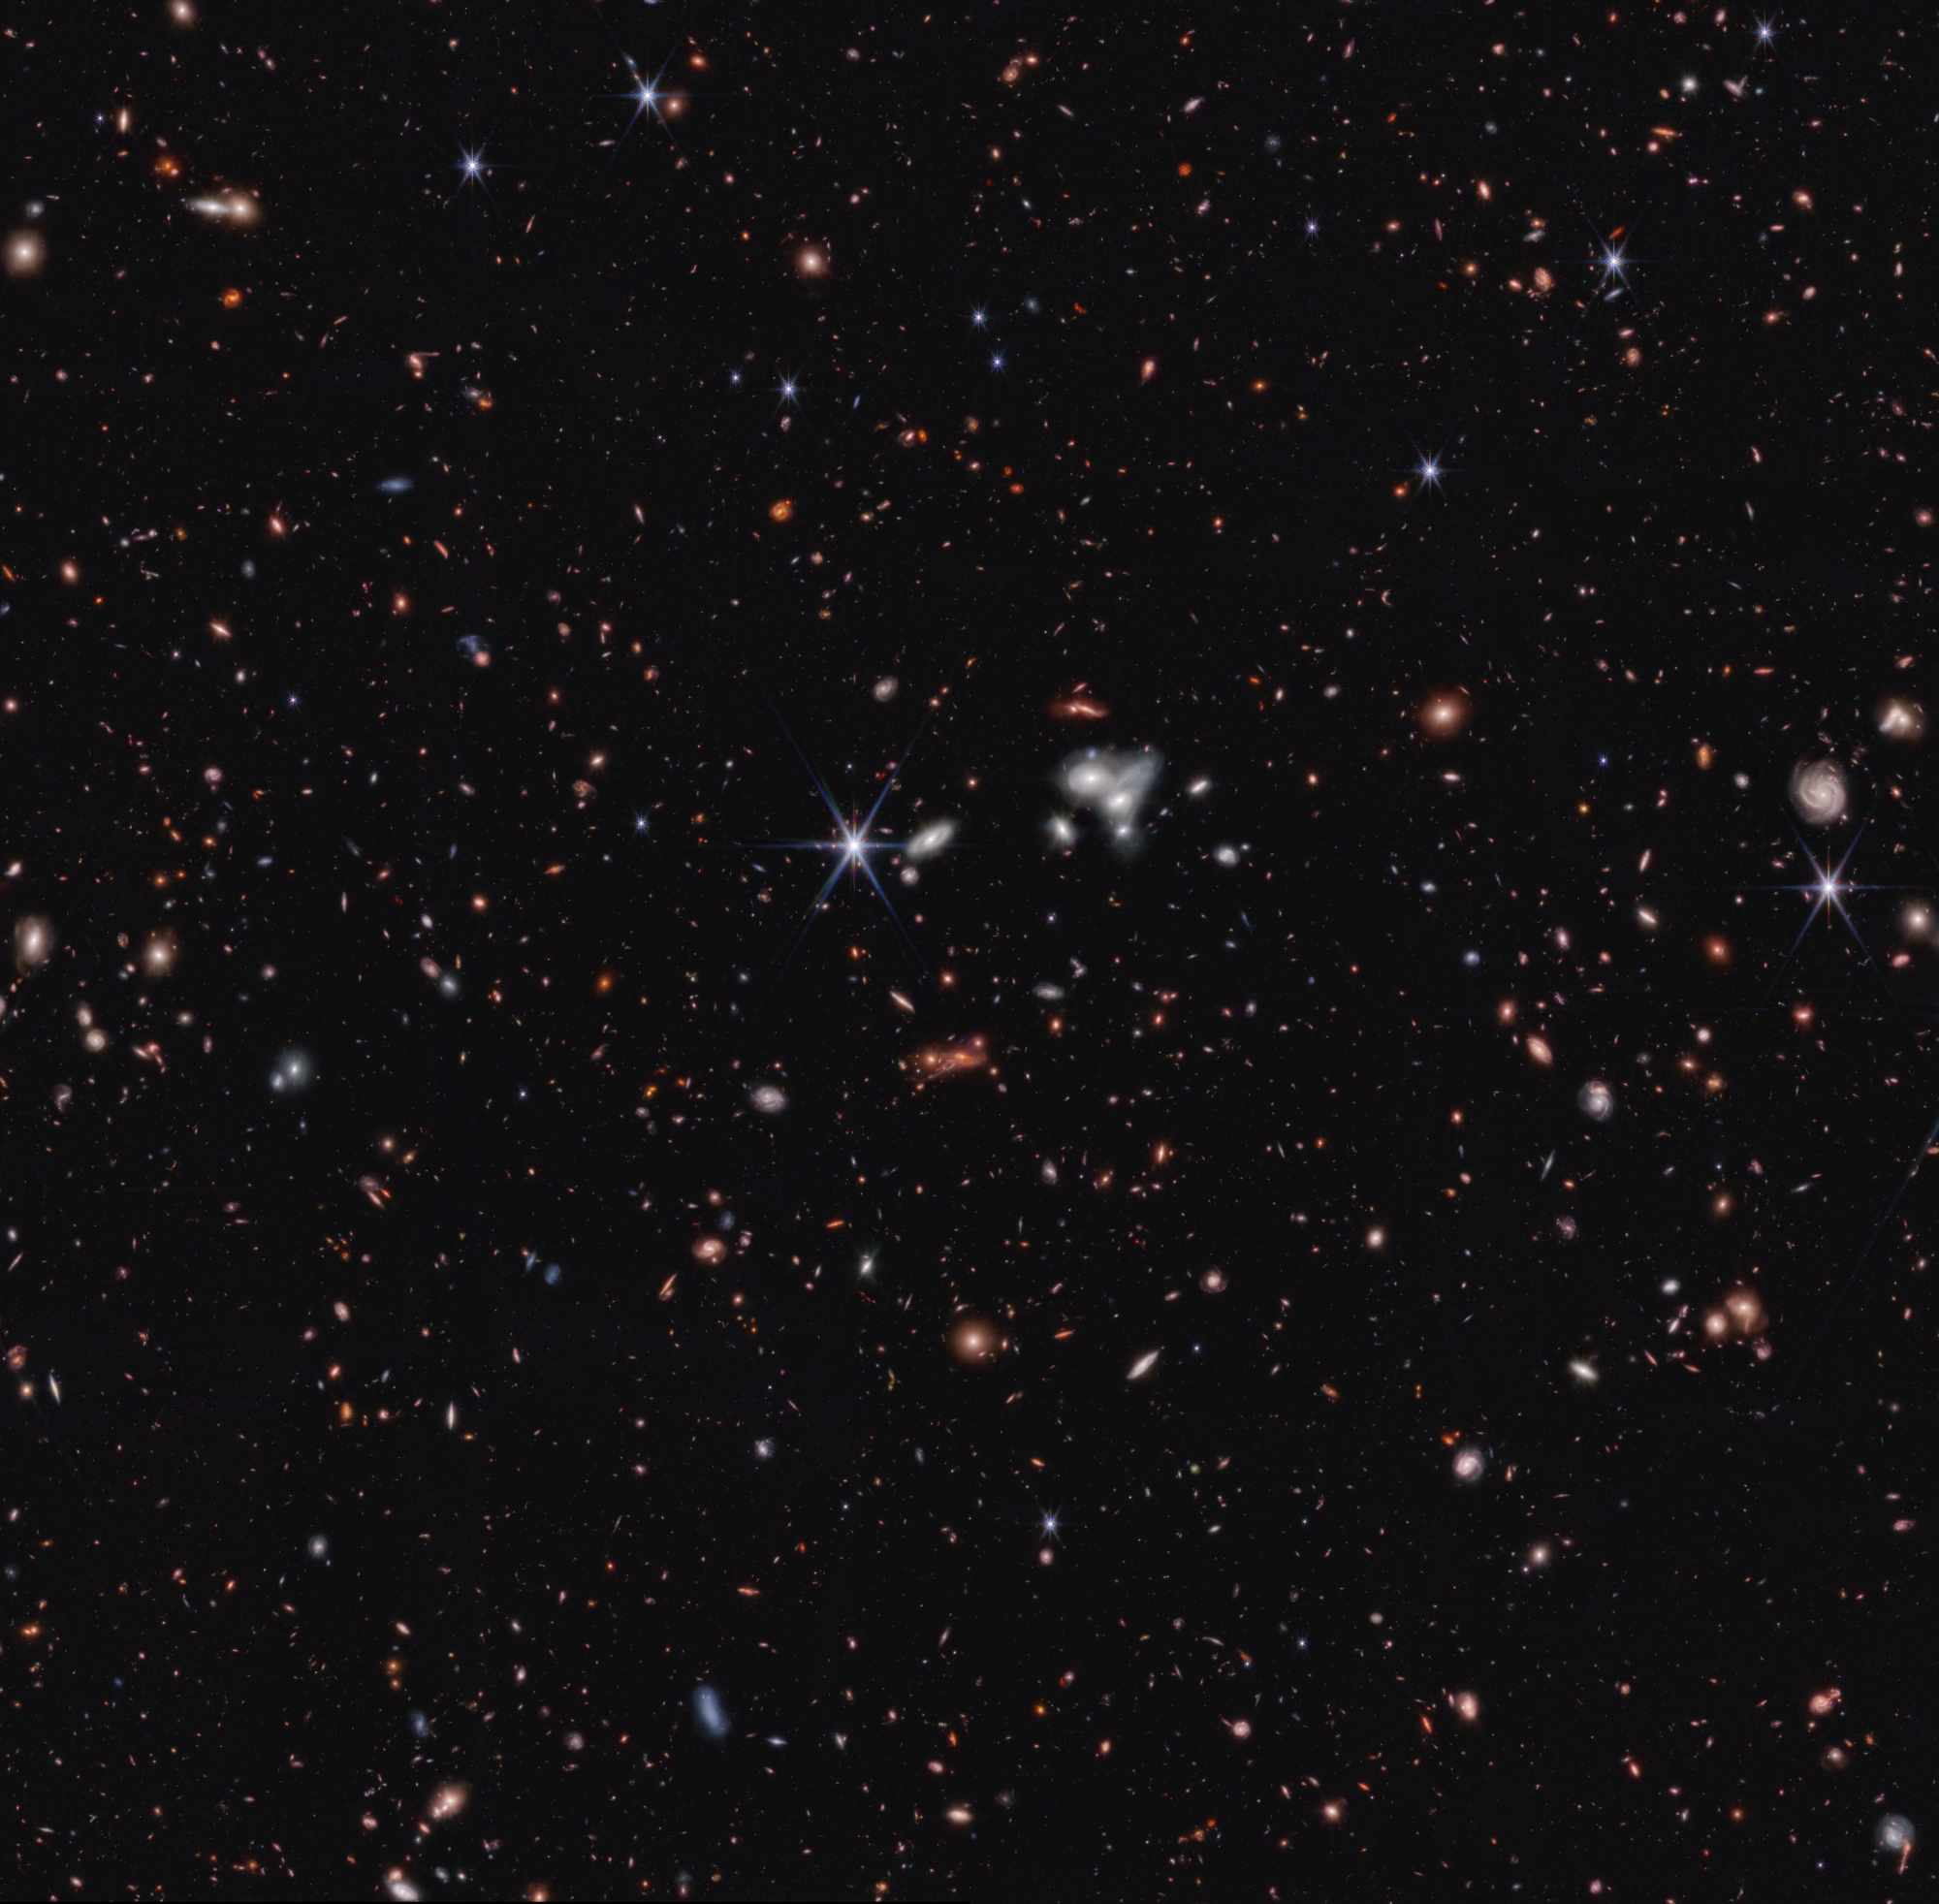

Peering Back to the Early Universe

An immensely diverse collection of galaxies — some fuzzy and others well-defined, some nearer and others farther, some blue and many more red — captured by the James Webb Space Telescope (JWST). This image, taken for the Cosmic Evolution Early Release Science (CEERS) Survey, captures light in near-infrared wavelengths.

Credit: Image: NASA, ESA, CSA, S. Finkelstein (UT Austin), M. Bagley (UT Austin), R. Larson (UT Austin). Image processing: A. Pagan (STScI)